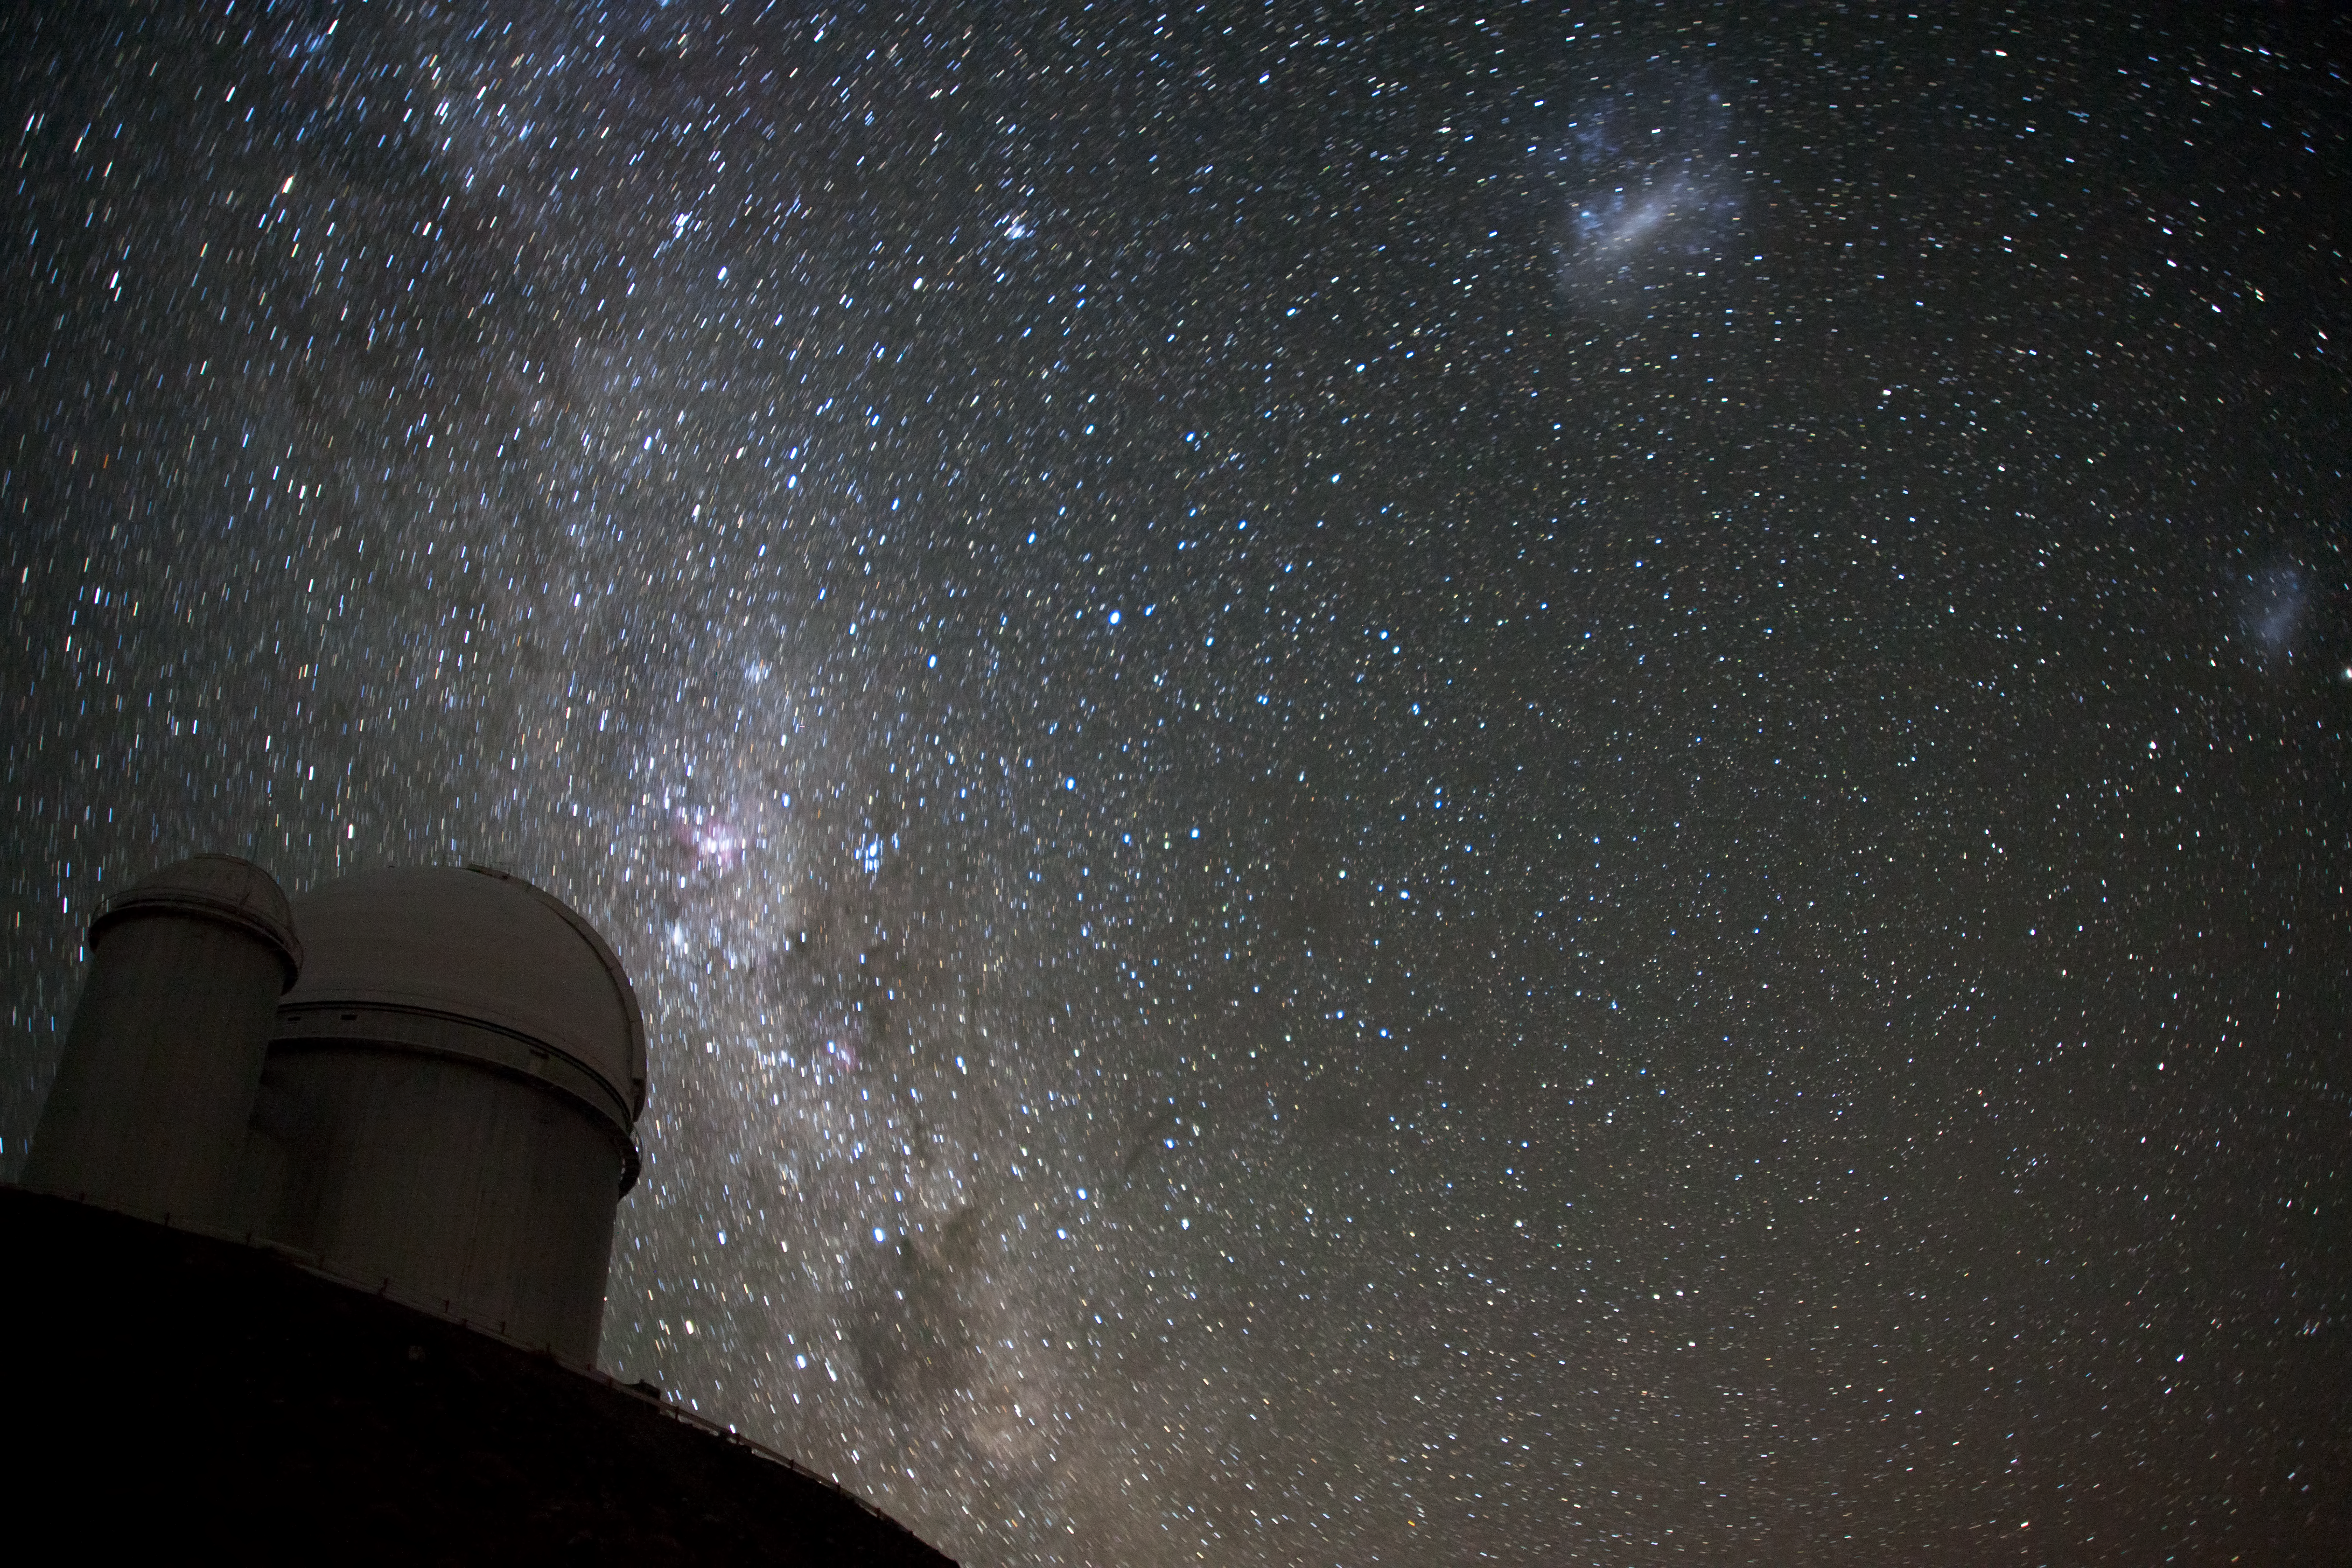

The Magellanic Clouds over the ESO 3.6-metre telescope

The Magellanic Clouds over the ESO 3.6-metre Telescope at the La Silla Observatory. The ESO 3.6-metre Telescope is now home to the world's foremost extrasolar planet hunter: High Accuracy Radial velocity Planet Searcher (HARPS), a spectrograph with unrivalled precision. This image comes from Your ESO Pictures Flickr Group, where anyone can submit photos connected with ESO.

Credit: ESO/A. Santerne